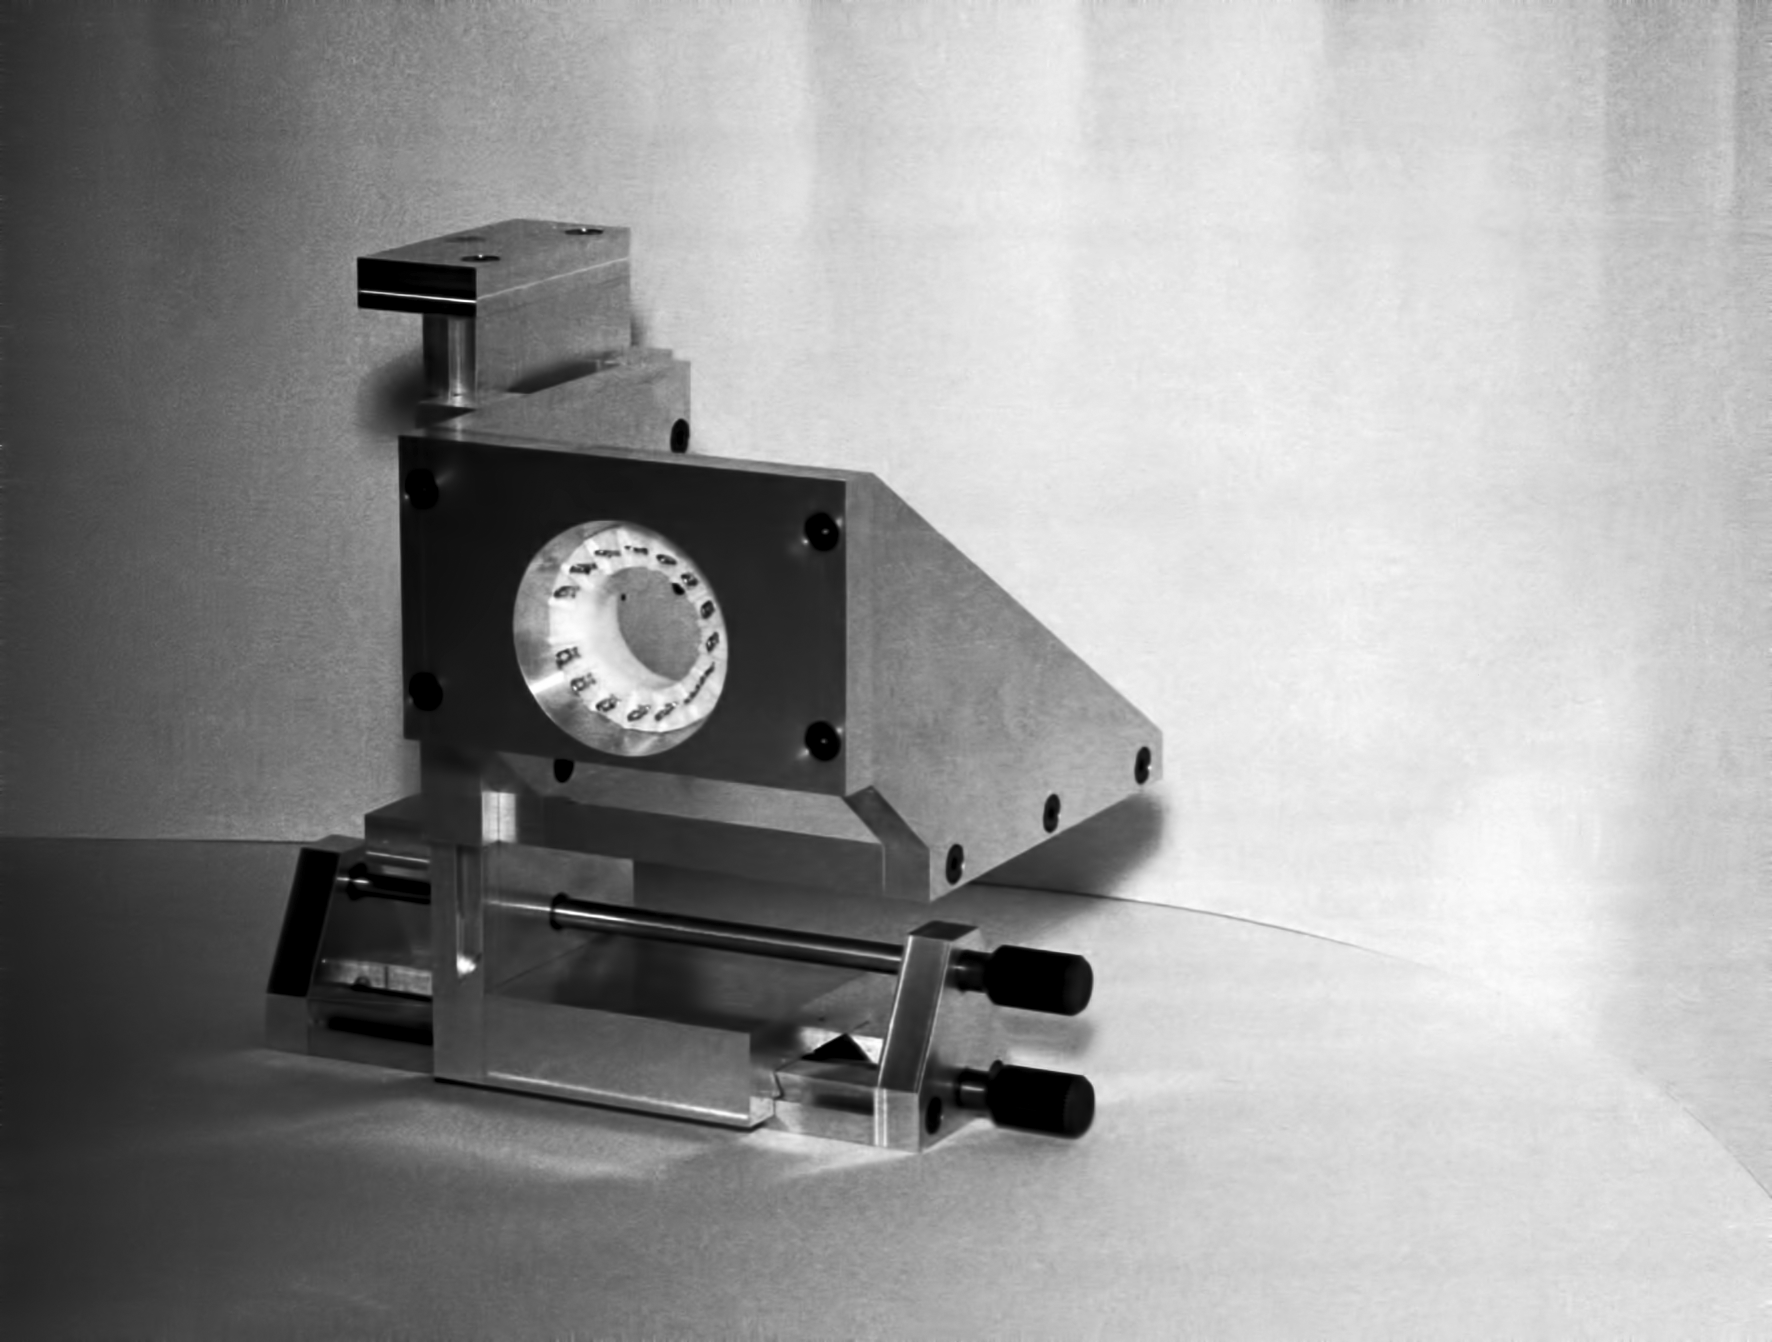

Assembling the ESO 1-metre telescope

The ESO 1-metre telescope was the first telescope installed at the La Silla Observatory, in 1966. It was used until 1994 as a photometric telescope, both in the visible with a single channel photometer, and in the infrared with an InSb photometer and a bolometer. Since 1994 it has been fully dedicated to the DENIS project.

Credit: ESO